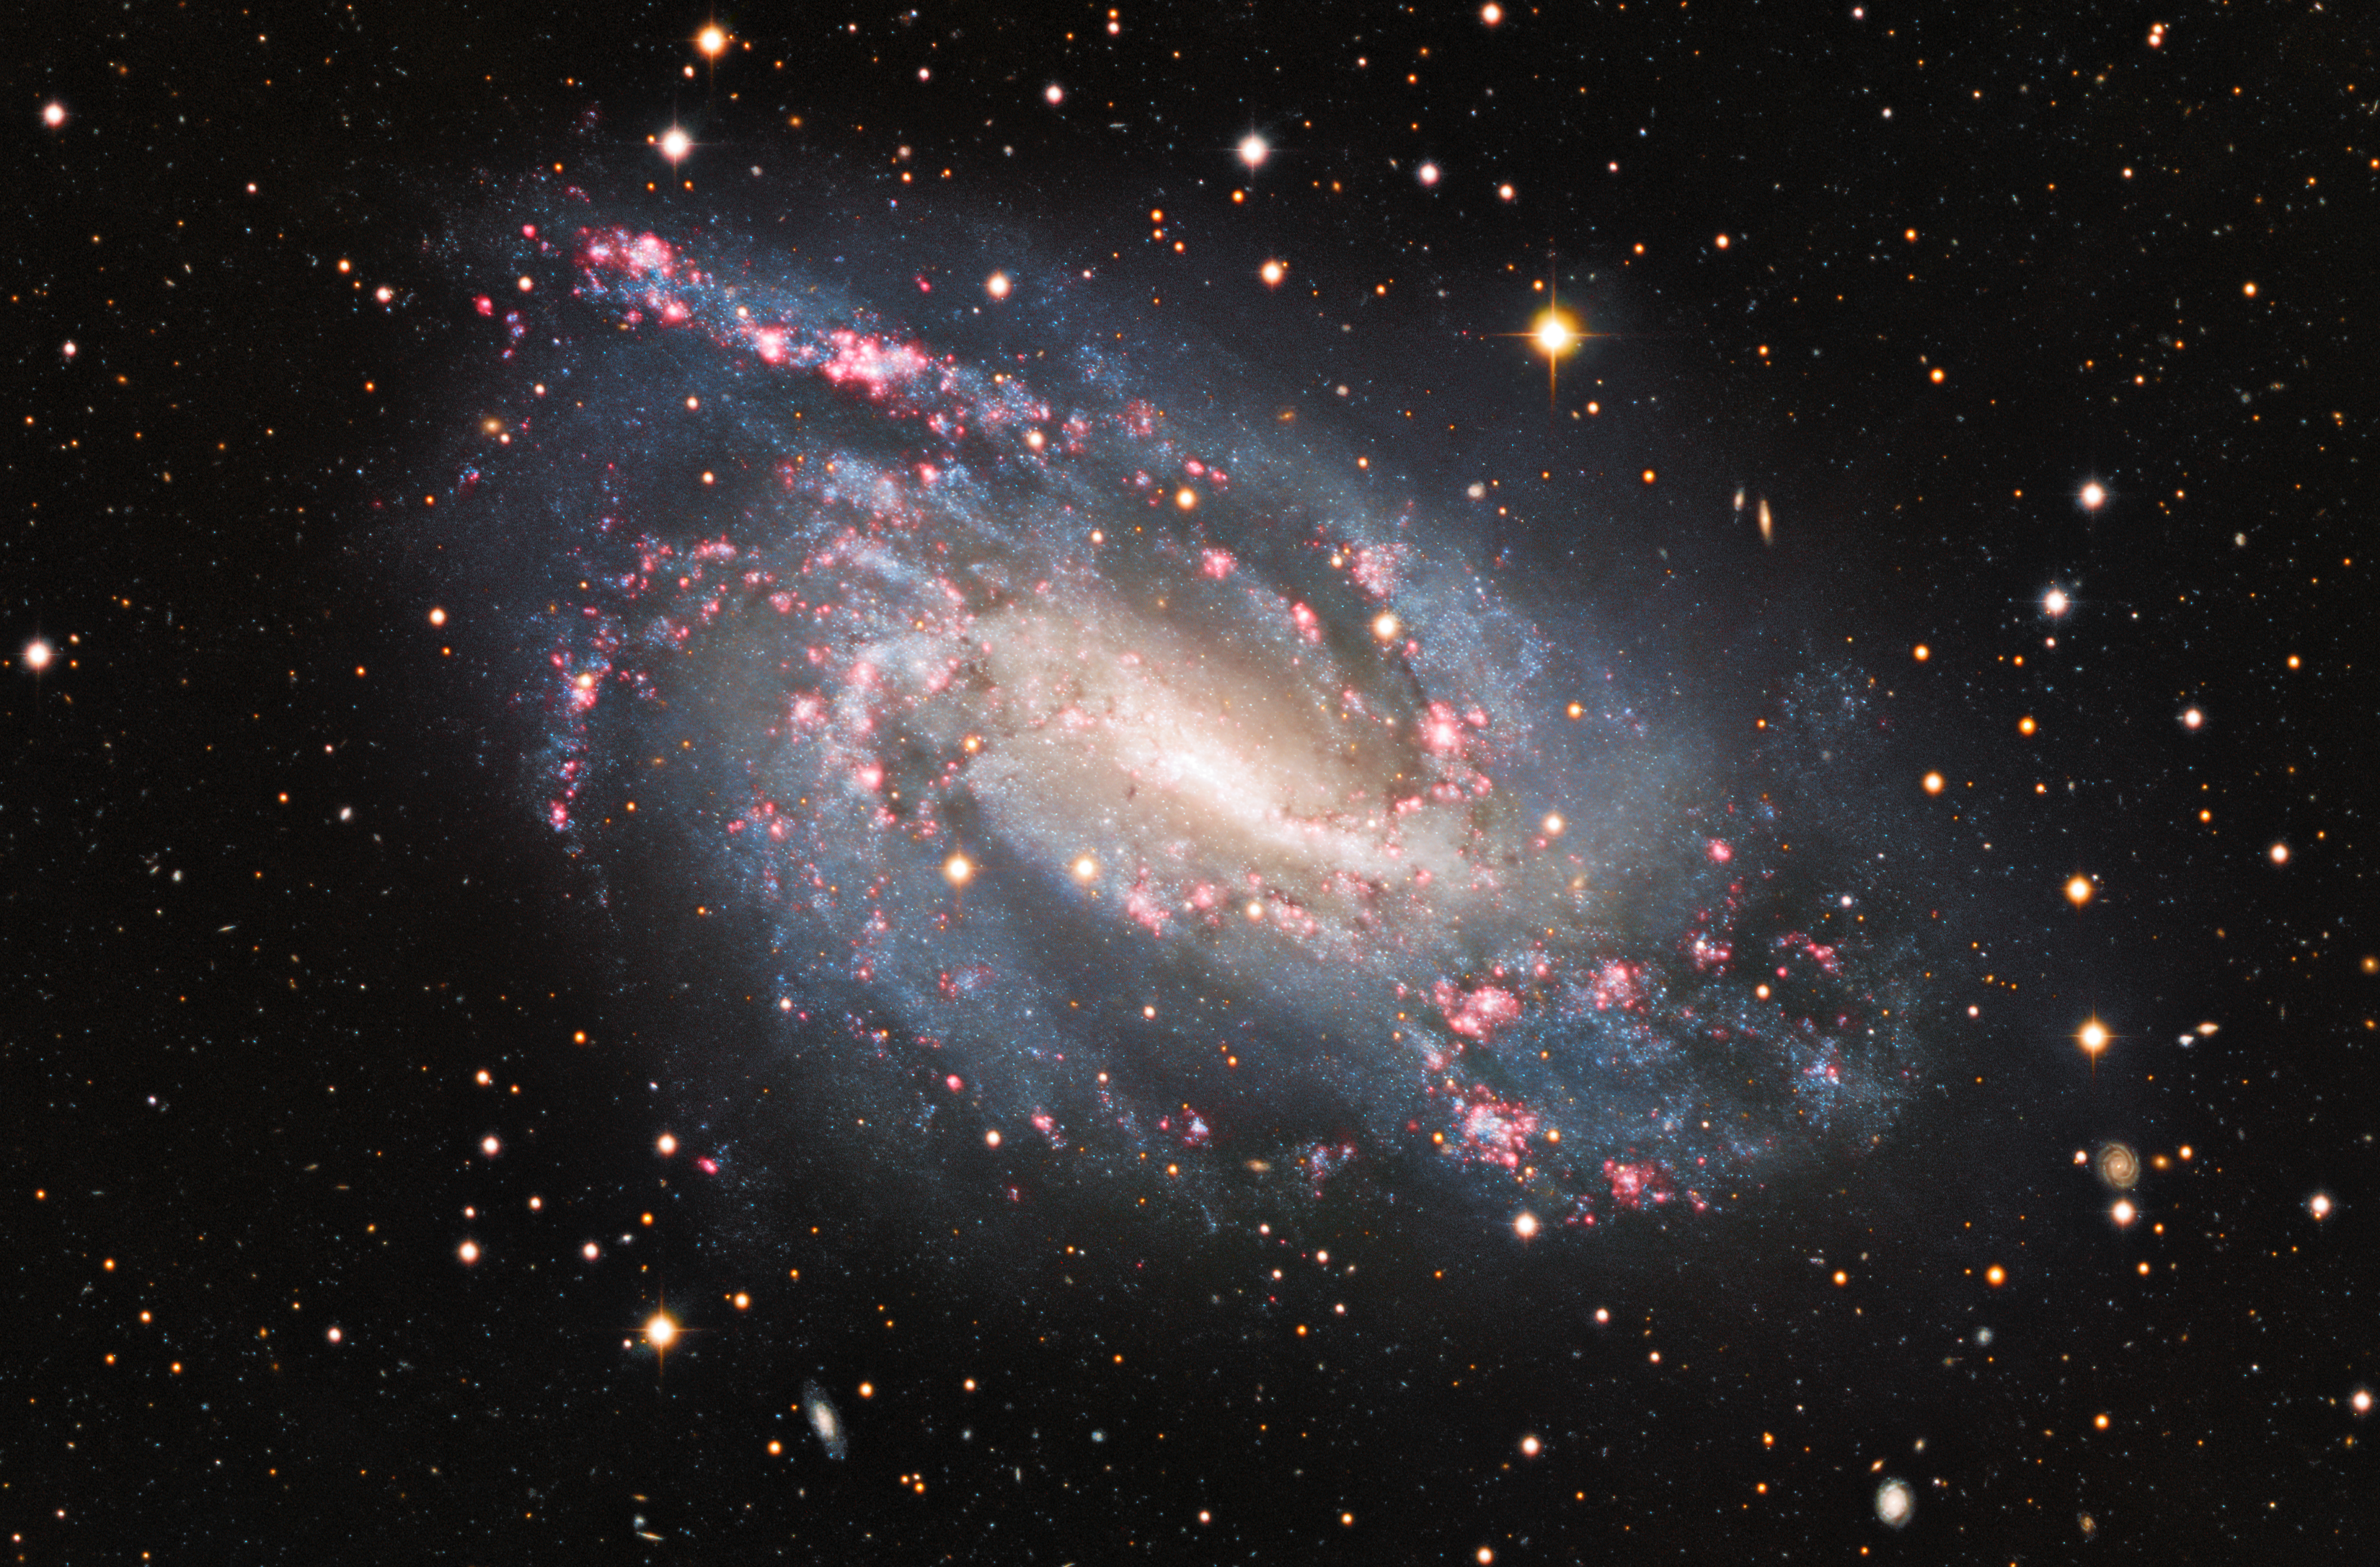

Cosmic Fireworks

The spiral galaxy NGC 925 reveals cosmic pyrotechnics in its spiral arms where bursts of star formation are taking place in the red, glowing clouds scattered throughout it.

Credit: KPNO/NOIRLab/NSF/AURA Acknowledgements:PI: M T. Patterson (New Mexico State University)Image processing: Travis Rector (University of Alaska Anchorage), Mahdi Zamani & Davide de Martin